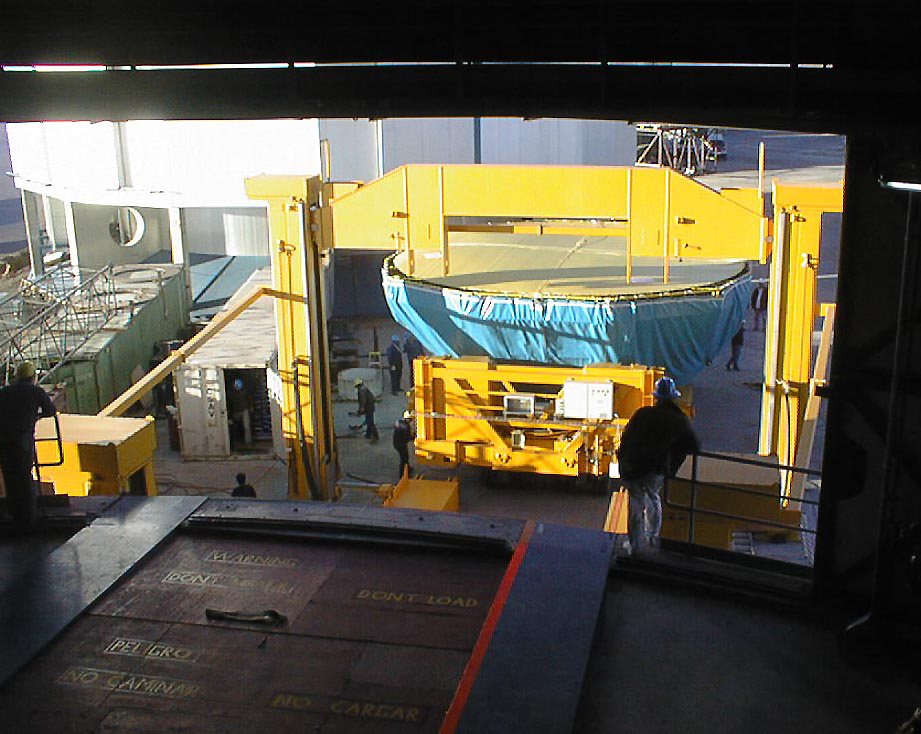

Installation of the M1 cell

The M1 Cell being lifted up, in order to enter the enclosure of UT1 on a special air-cushion carriage. (Photo obtained on April 16, 1998).

Credit: ESO